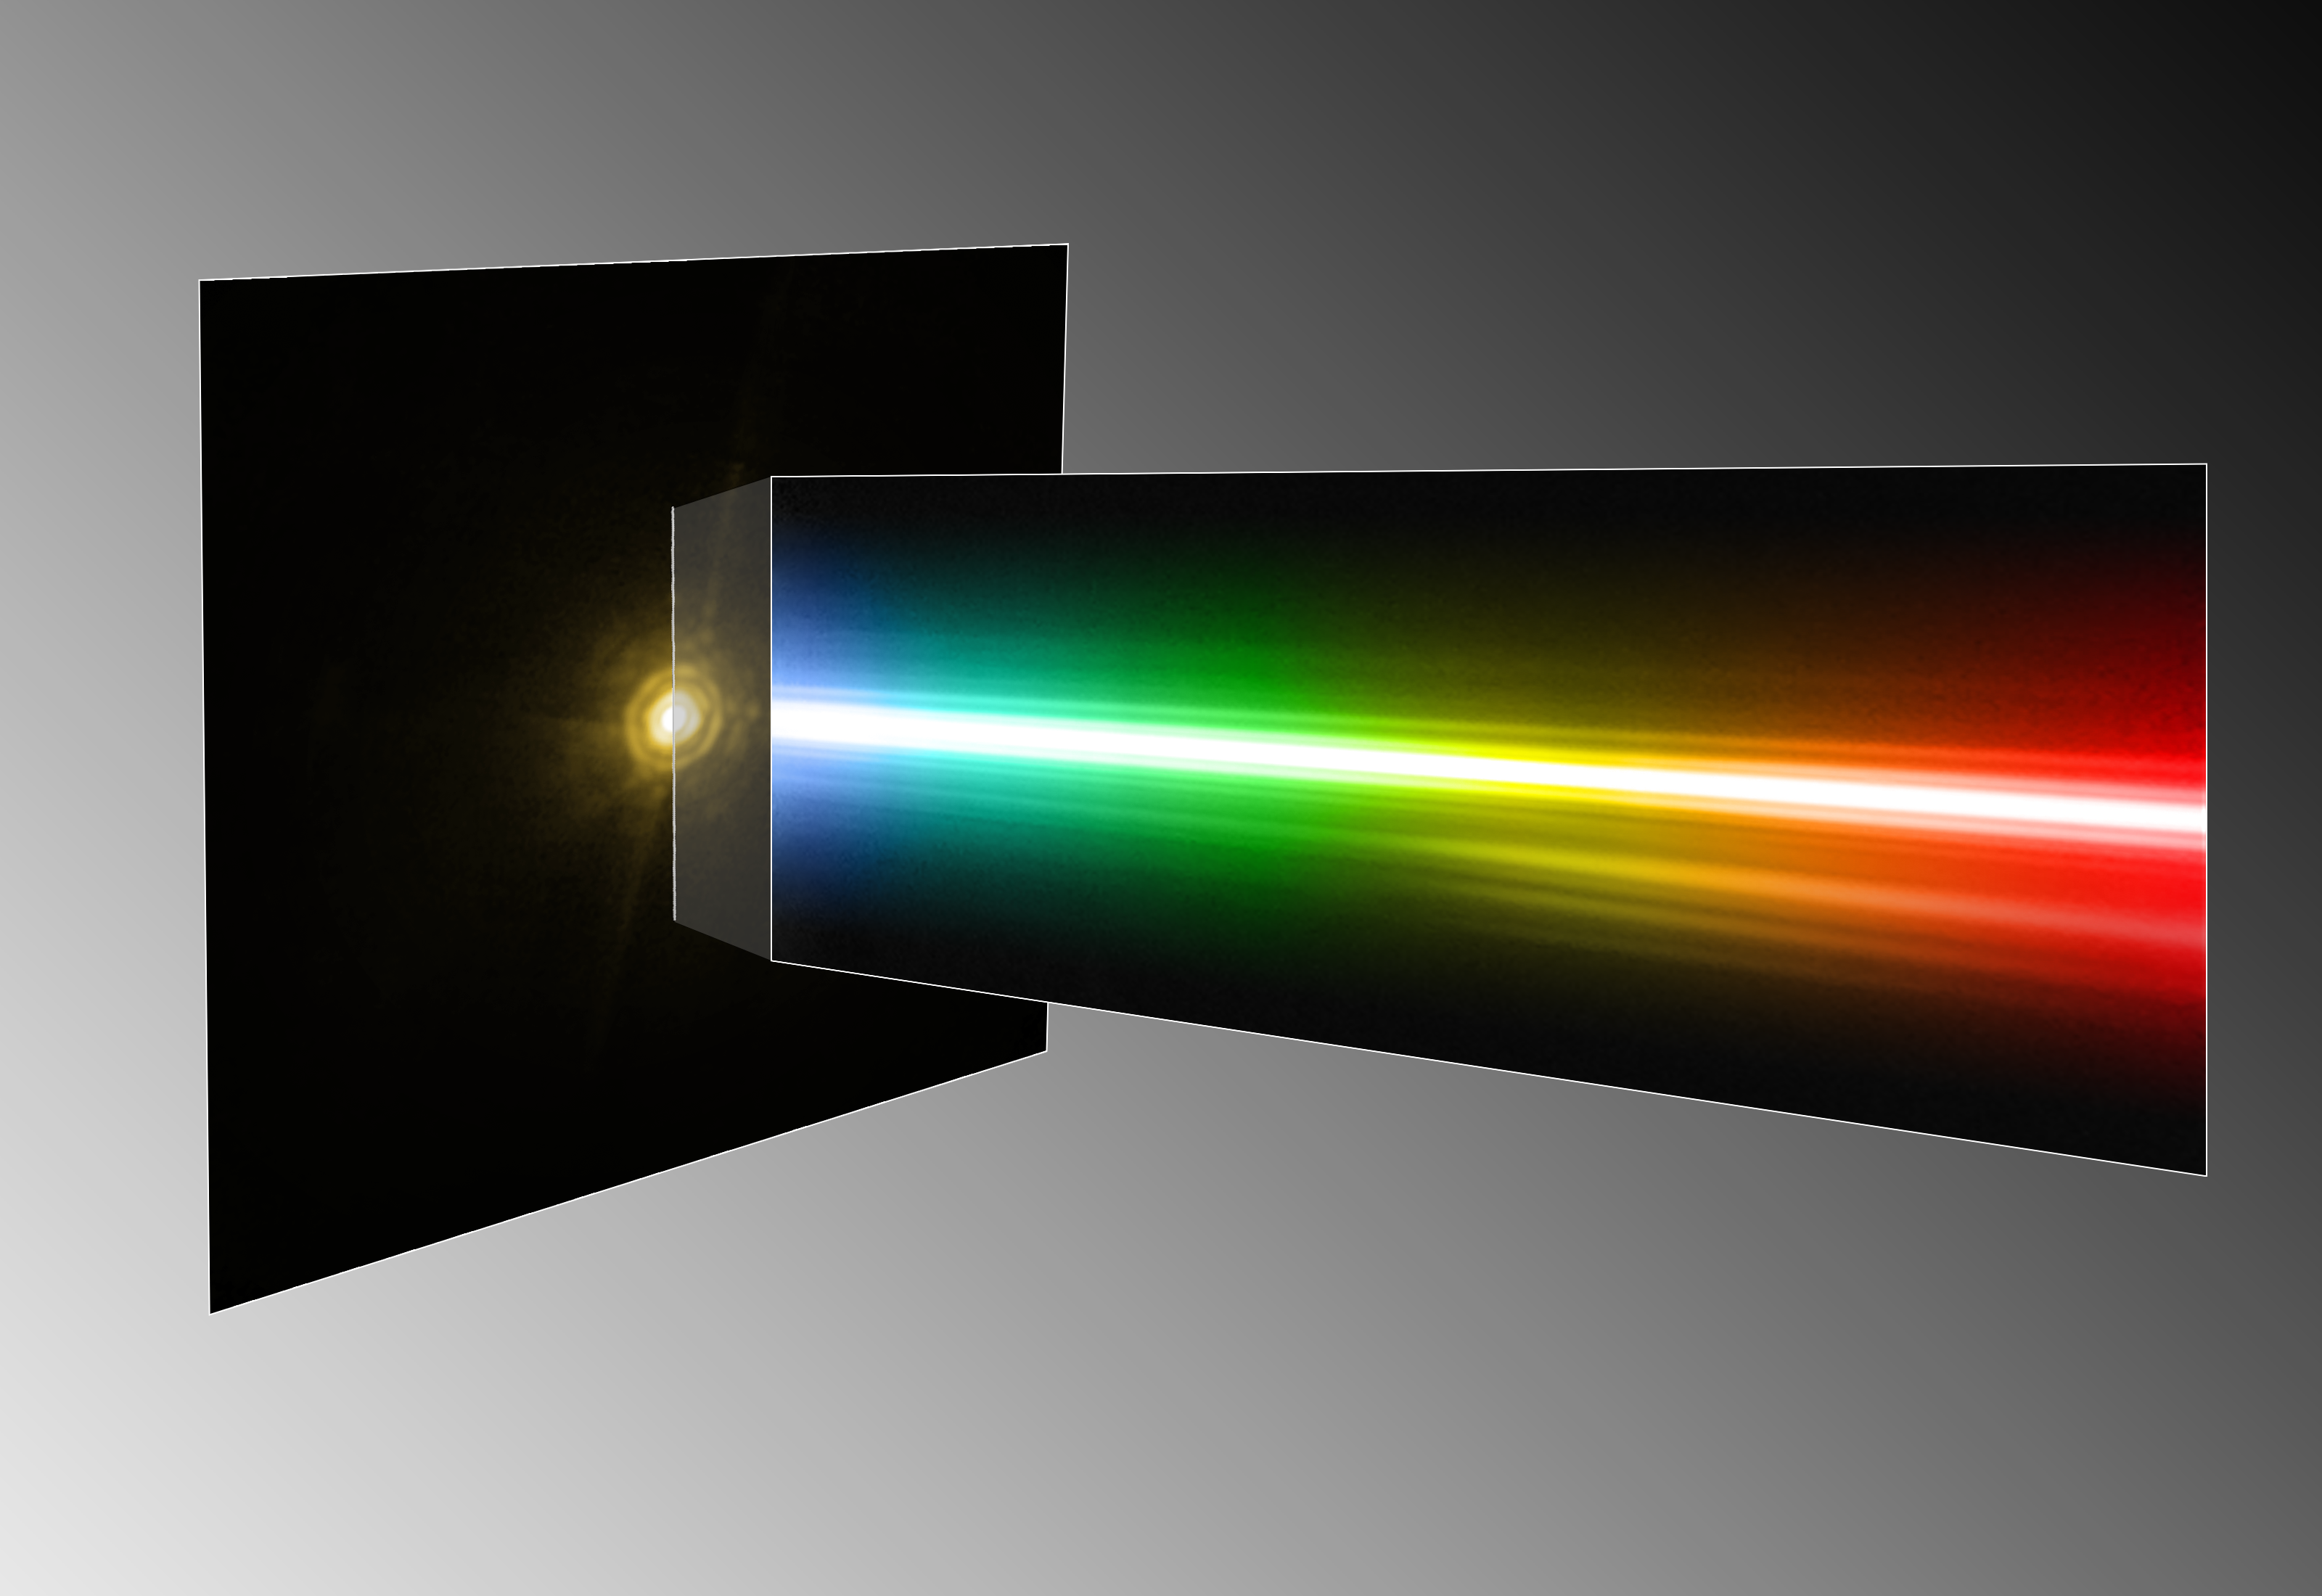

Spectrum of the planet around HR 8799

By studying a triple planetary system that resembles a scaled-up version of our own Sun’s family of planets, astronomers have been able to obtain the first direct spectrum of a planet around a star, thus bringing new insights into its formation and composition. The spectrum is that of a giant exoplanet, orbiting around the bright and very young star HR 8799, about 130 light-years away. This montage shows the image and the spectrum of the star and the planet as seen with the NACO adaptive optics instrument on ESO’s Very Large Telescope. As the host star is several thousand times brighter than the planet, this is a remarkable achievement at the border of what is technically possible. According to the scientists it is like trying to see what a candle is made of, by observing it from a distance of two kilometres when it’s next to a blindingly bright 300 Watt lamp. Despite the power of the VLT’s extraordinary adaptive optics system, the spectrum of the planet appears very faint, but still contains enough information for the astronomers to characterise the object. In the spectrum (right) several artefacts from the instrument are seen, such as internal reflections, or “ghosts”, and diffraction rings. Similarly, the image of the star (left) suffers from several diffraction artefacts, which should not be confused with the real signal of the exoplanet.

Credit: ESO/M. Janson